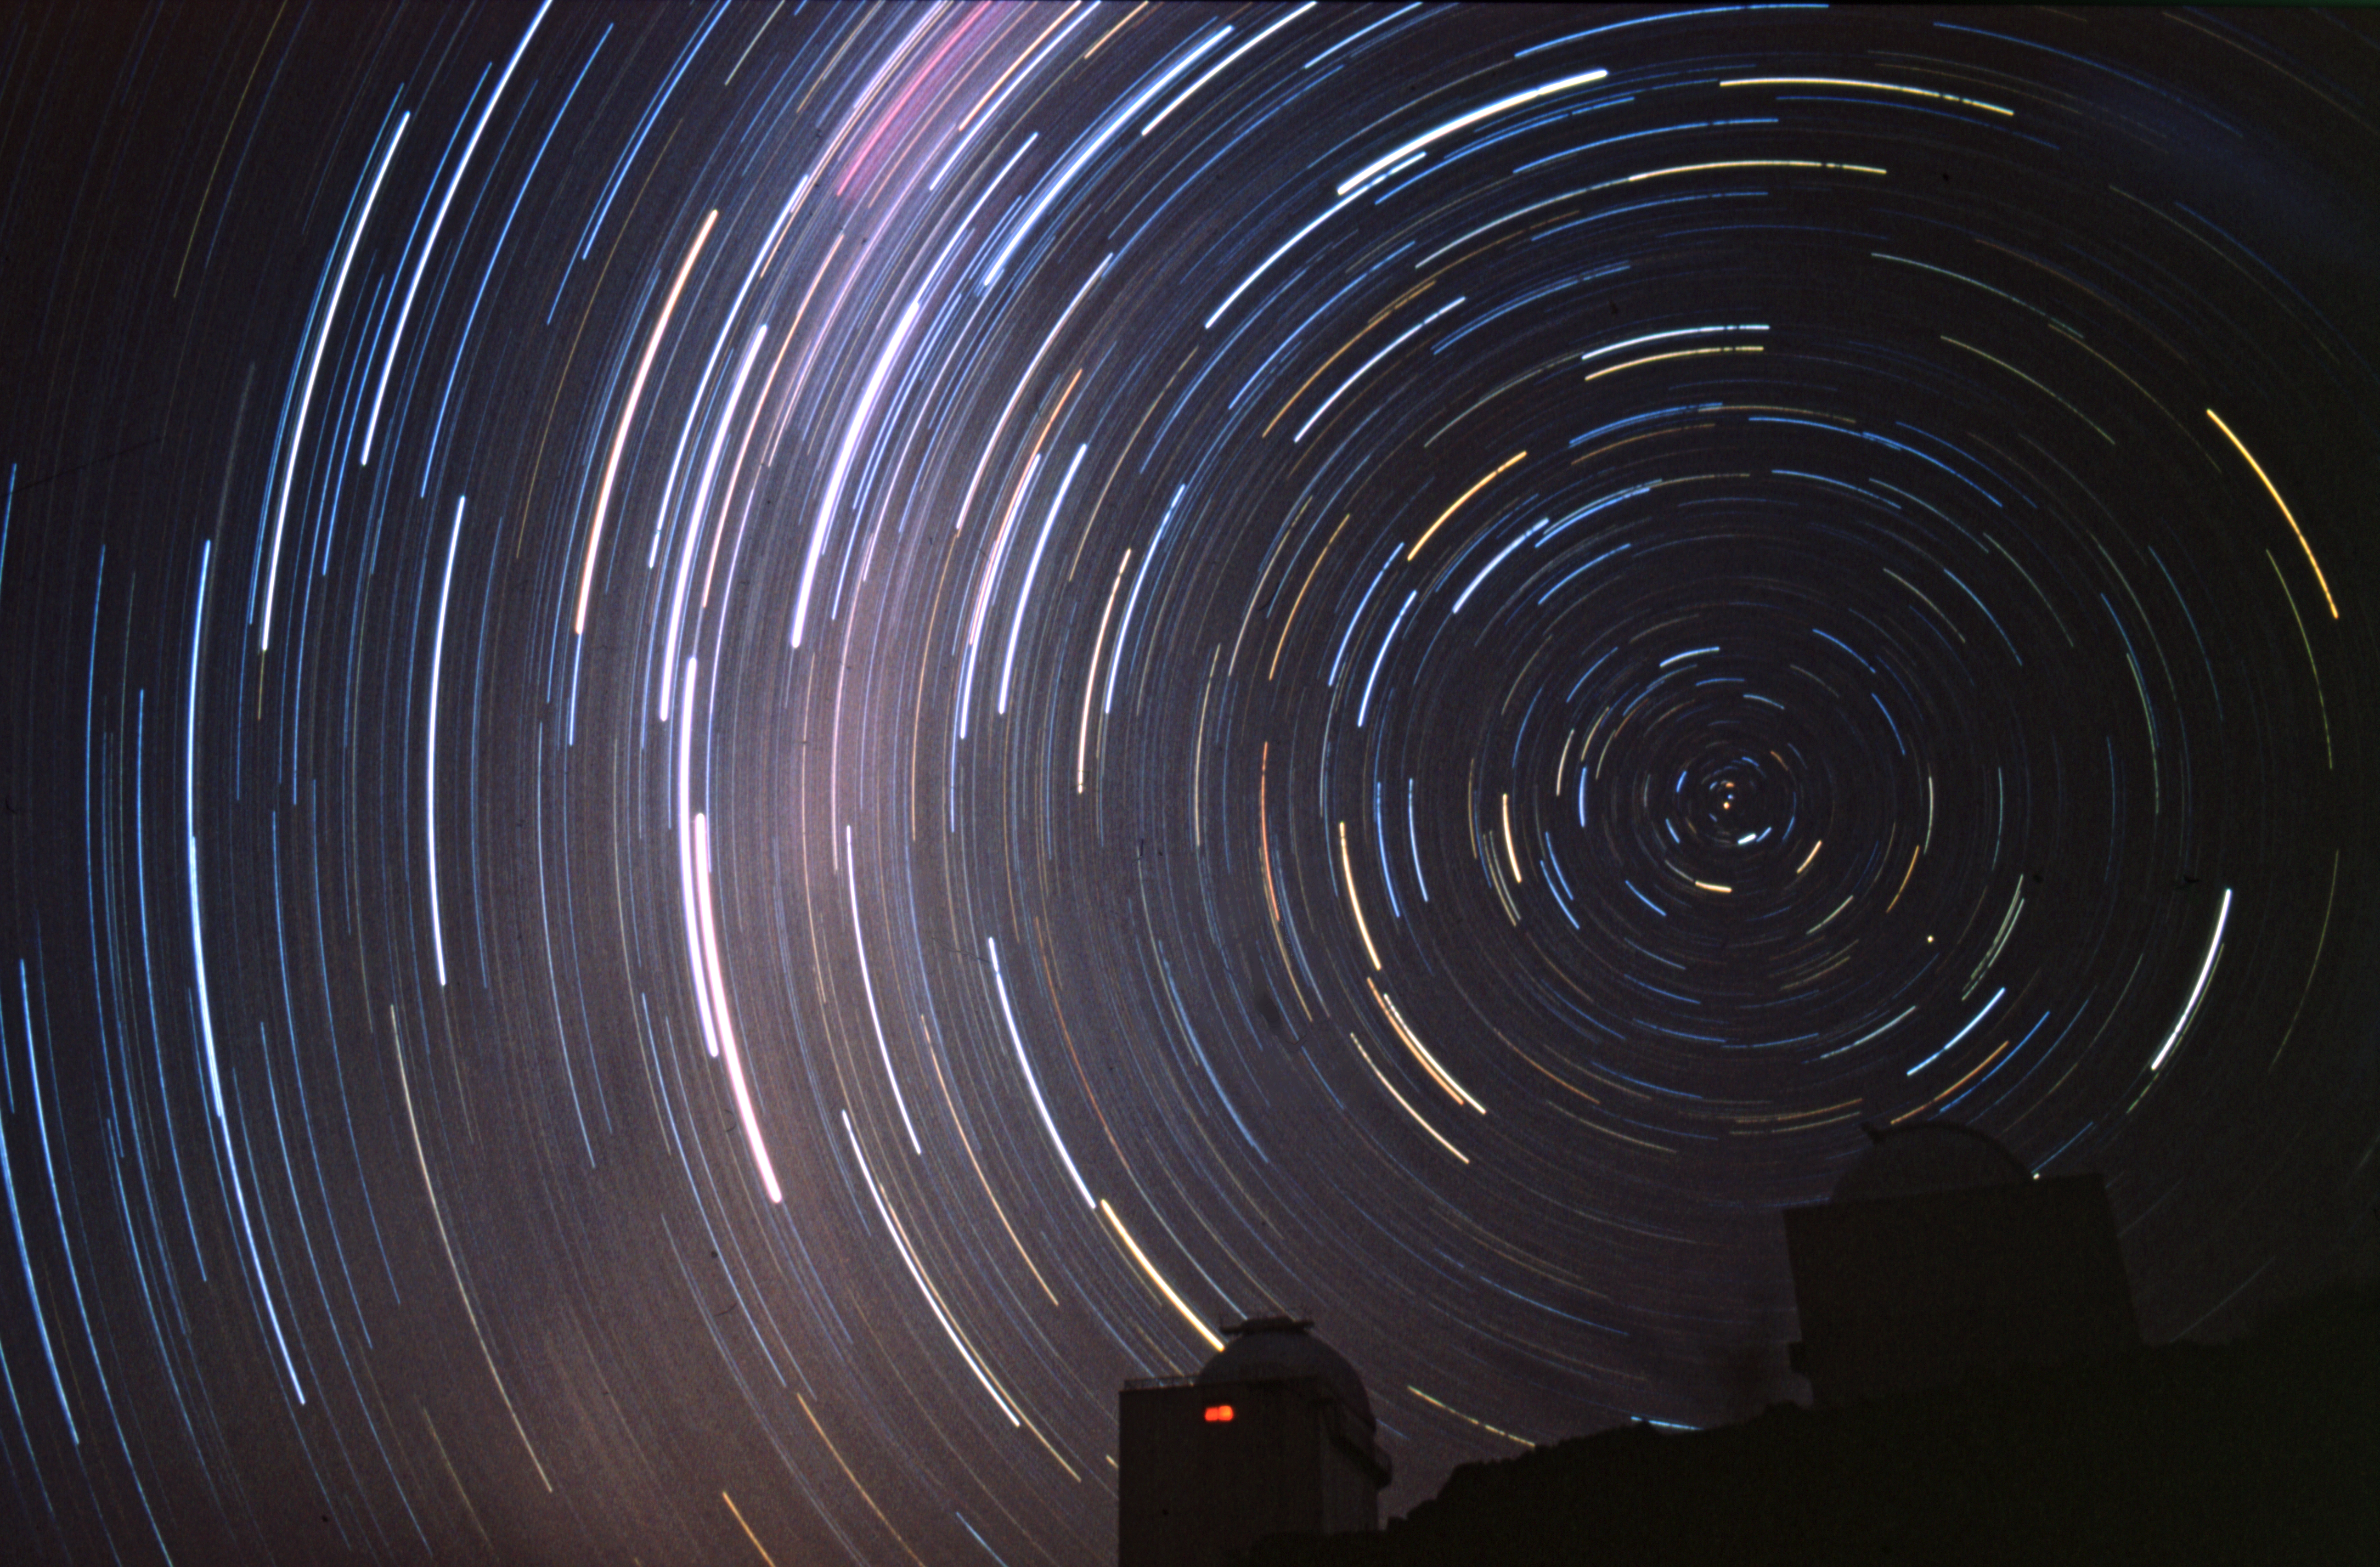

La Silla

This image shows the MPG/ESO 2.2-metre telescope which has been in operation at the La Silla observatory since 1984. The telescope is shared between the Max Planck Society and ESO, with the operation and maintenance being ESO's responsibility. The effect of the stars swirling above the telescope is created by taking the photograph with a very long exposure time, capturing the way the stars appear to move as the Earth rotates.

Credit: R. Wesson/ESO